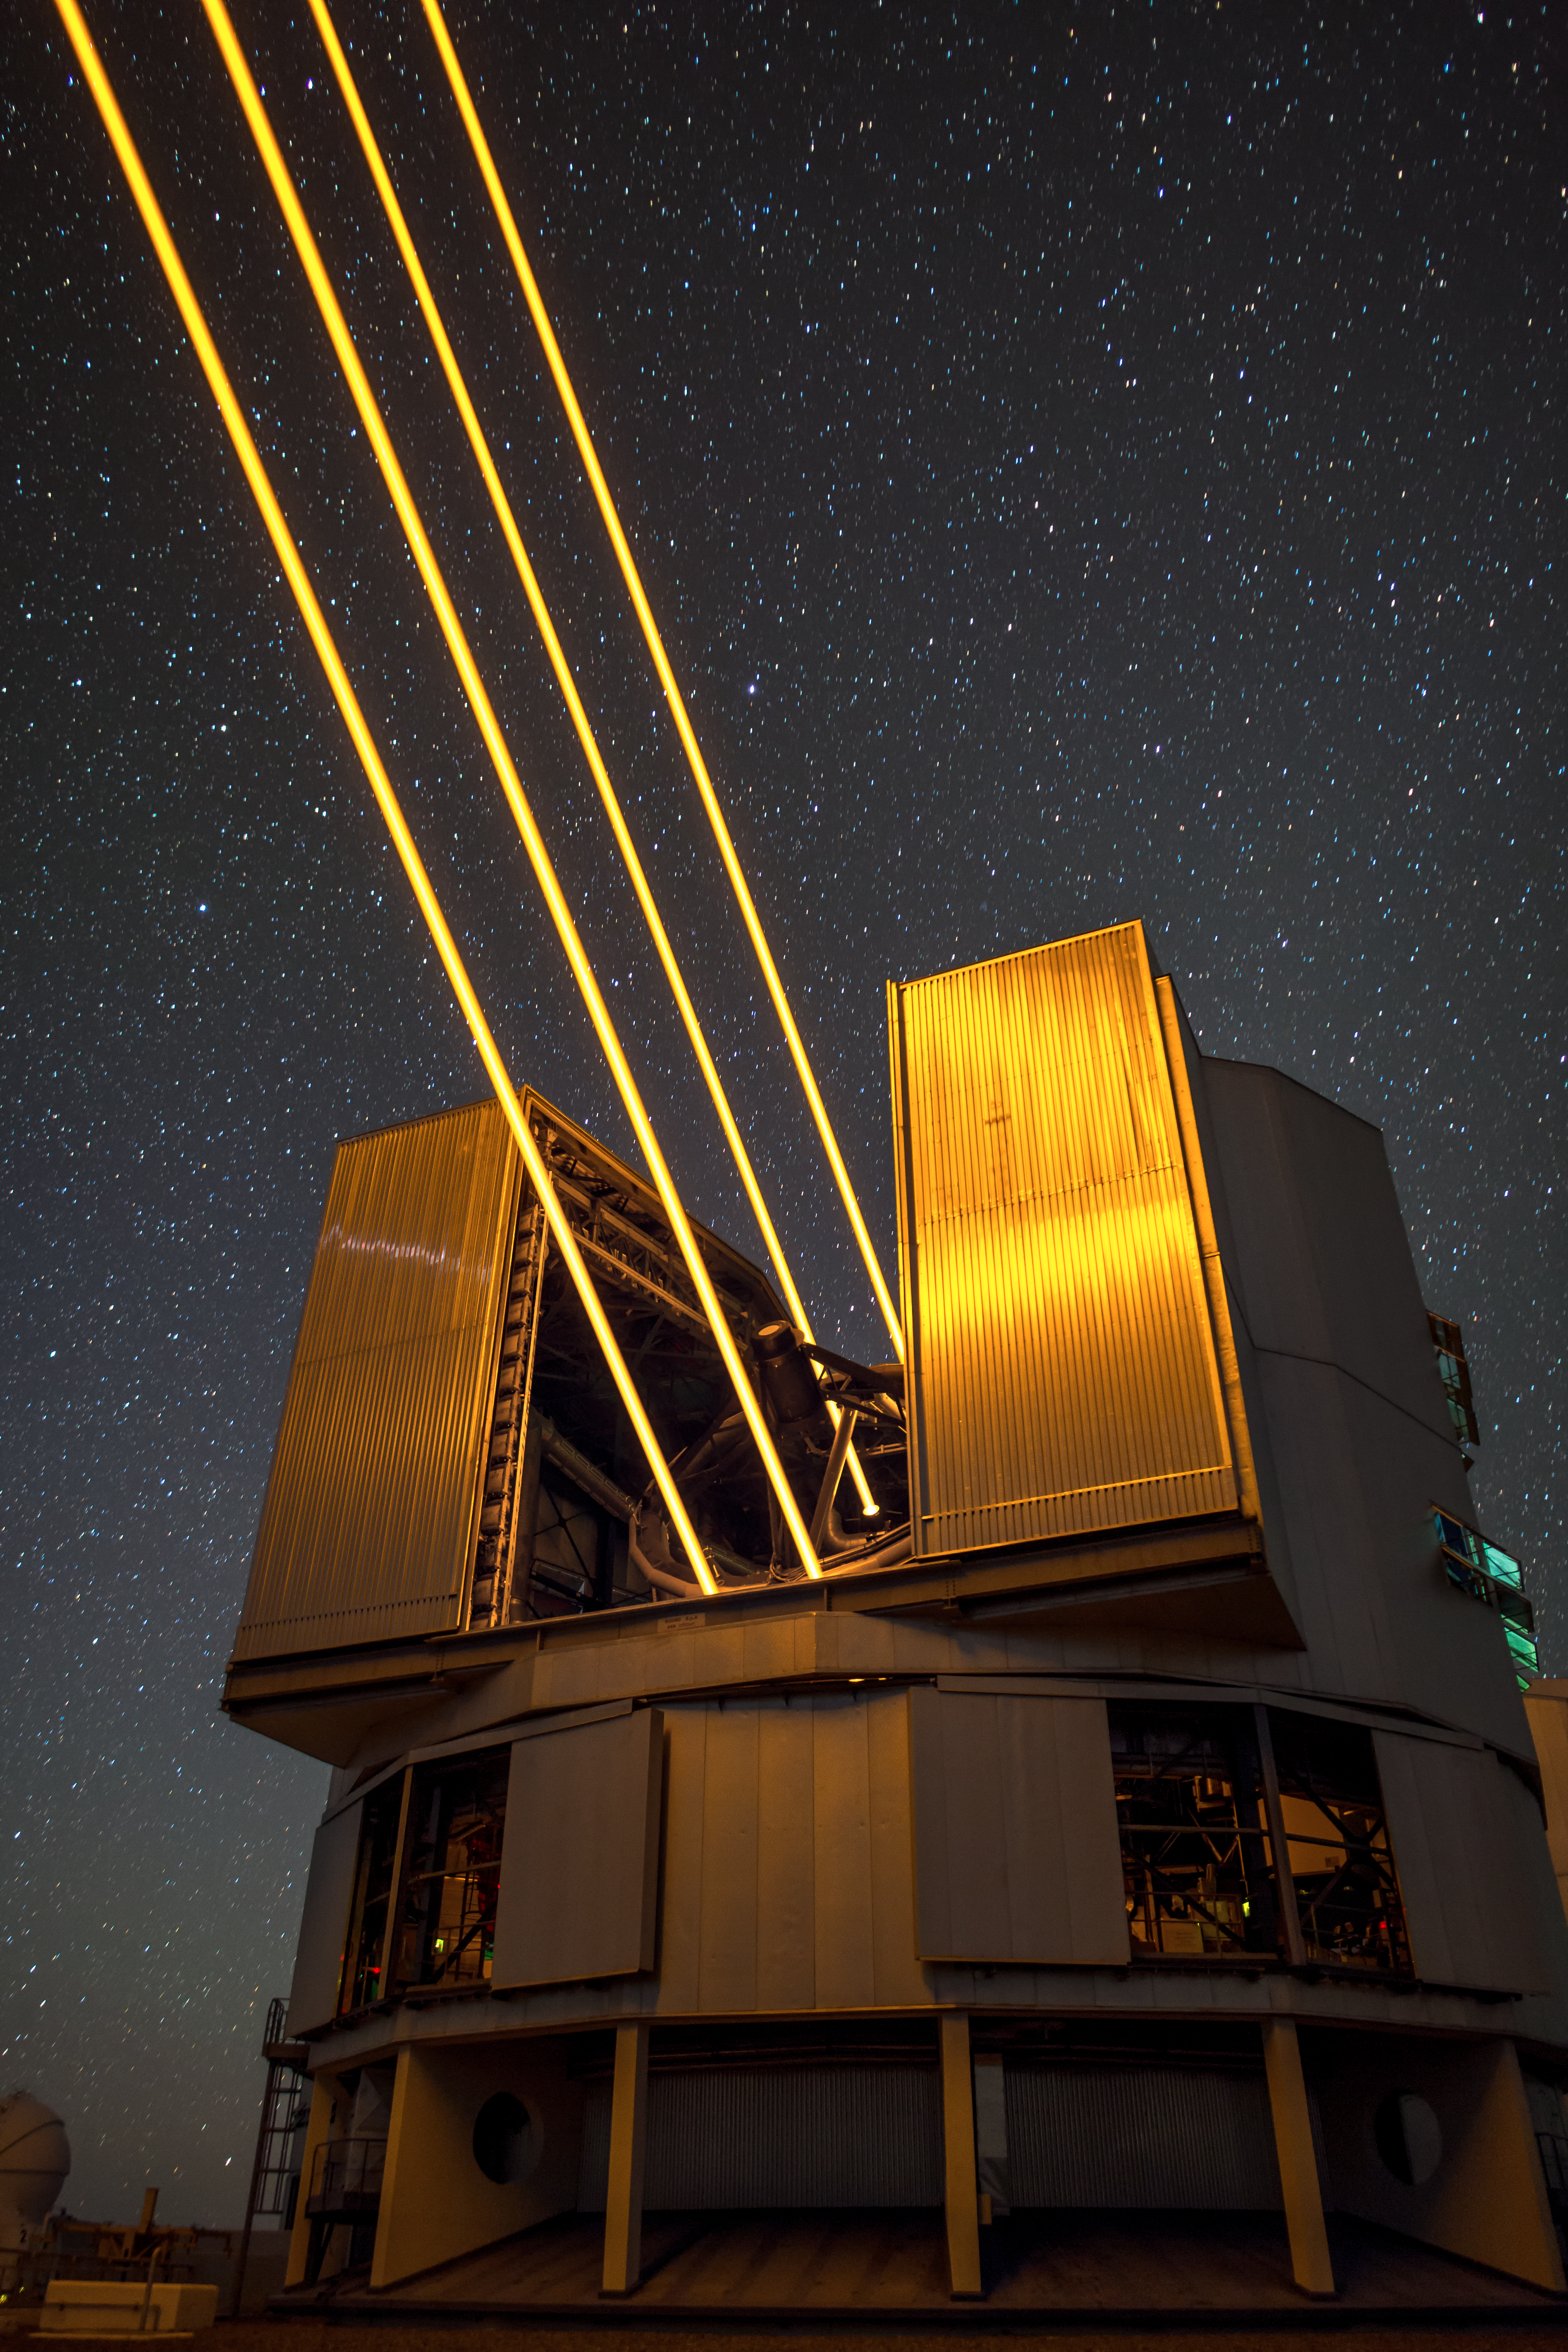

4LGSF at UT4 of the Very Large Telescope

The 4 Laser Guide Star Facility (4LGSF), a new subsystem of the Adaptive Optics Facility (AOF) on UT4 of the Very Large Telescope (VLT), at ESO's Paranal Observatory in Chile. The facility saw first light in April 2016 and is the most powerful laser guide star system in the world. The image was taken by ESO Photo Ambassador Juan Carlos Muñoz-Mateos.

Credit: Juan Carlos Muñoz-Mateos/ESO